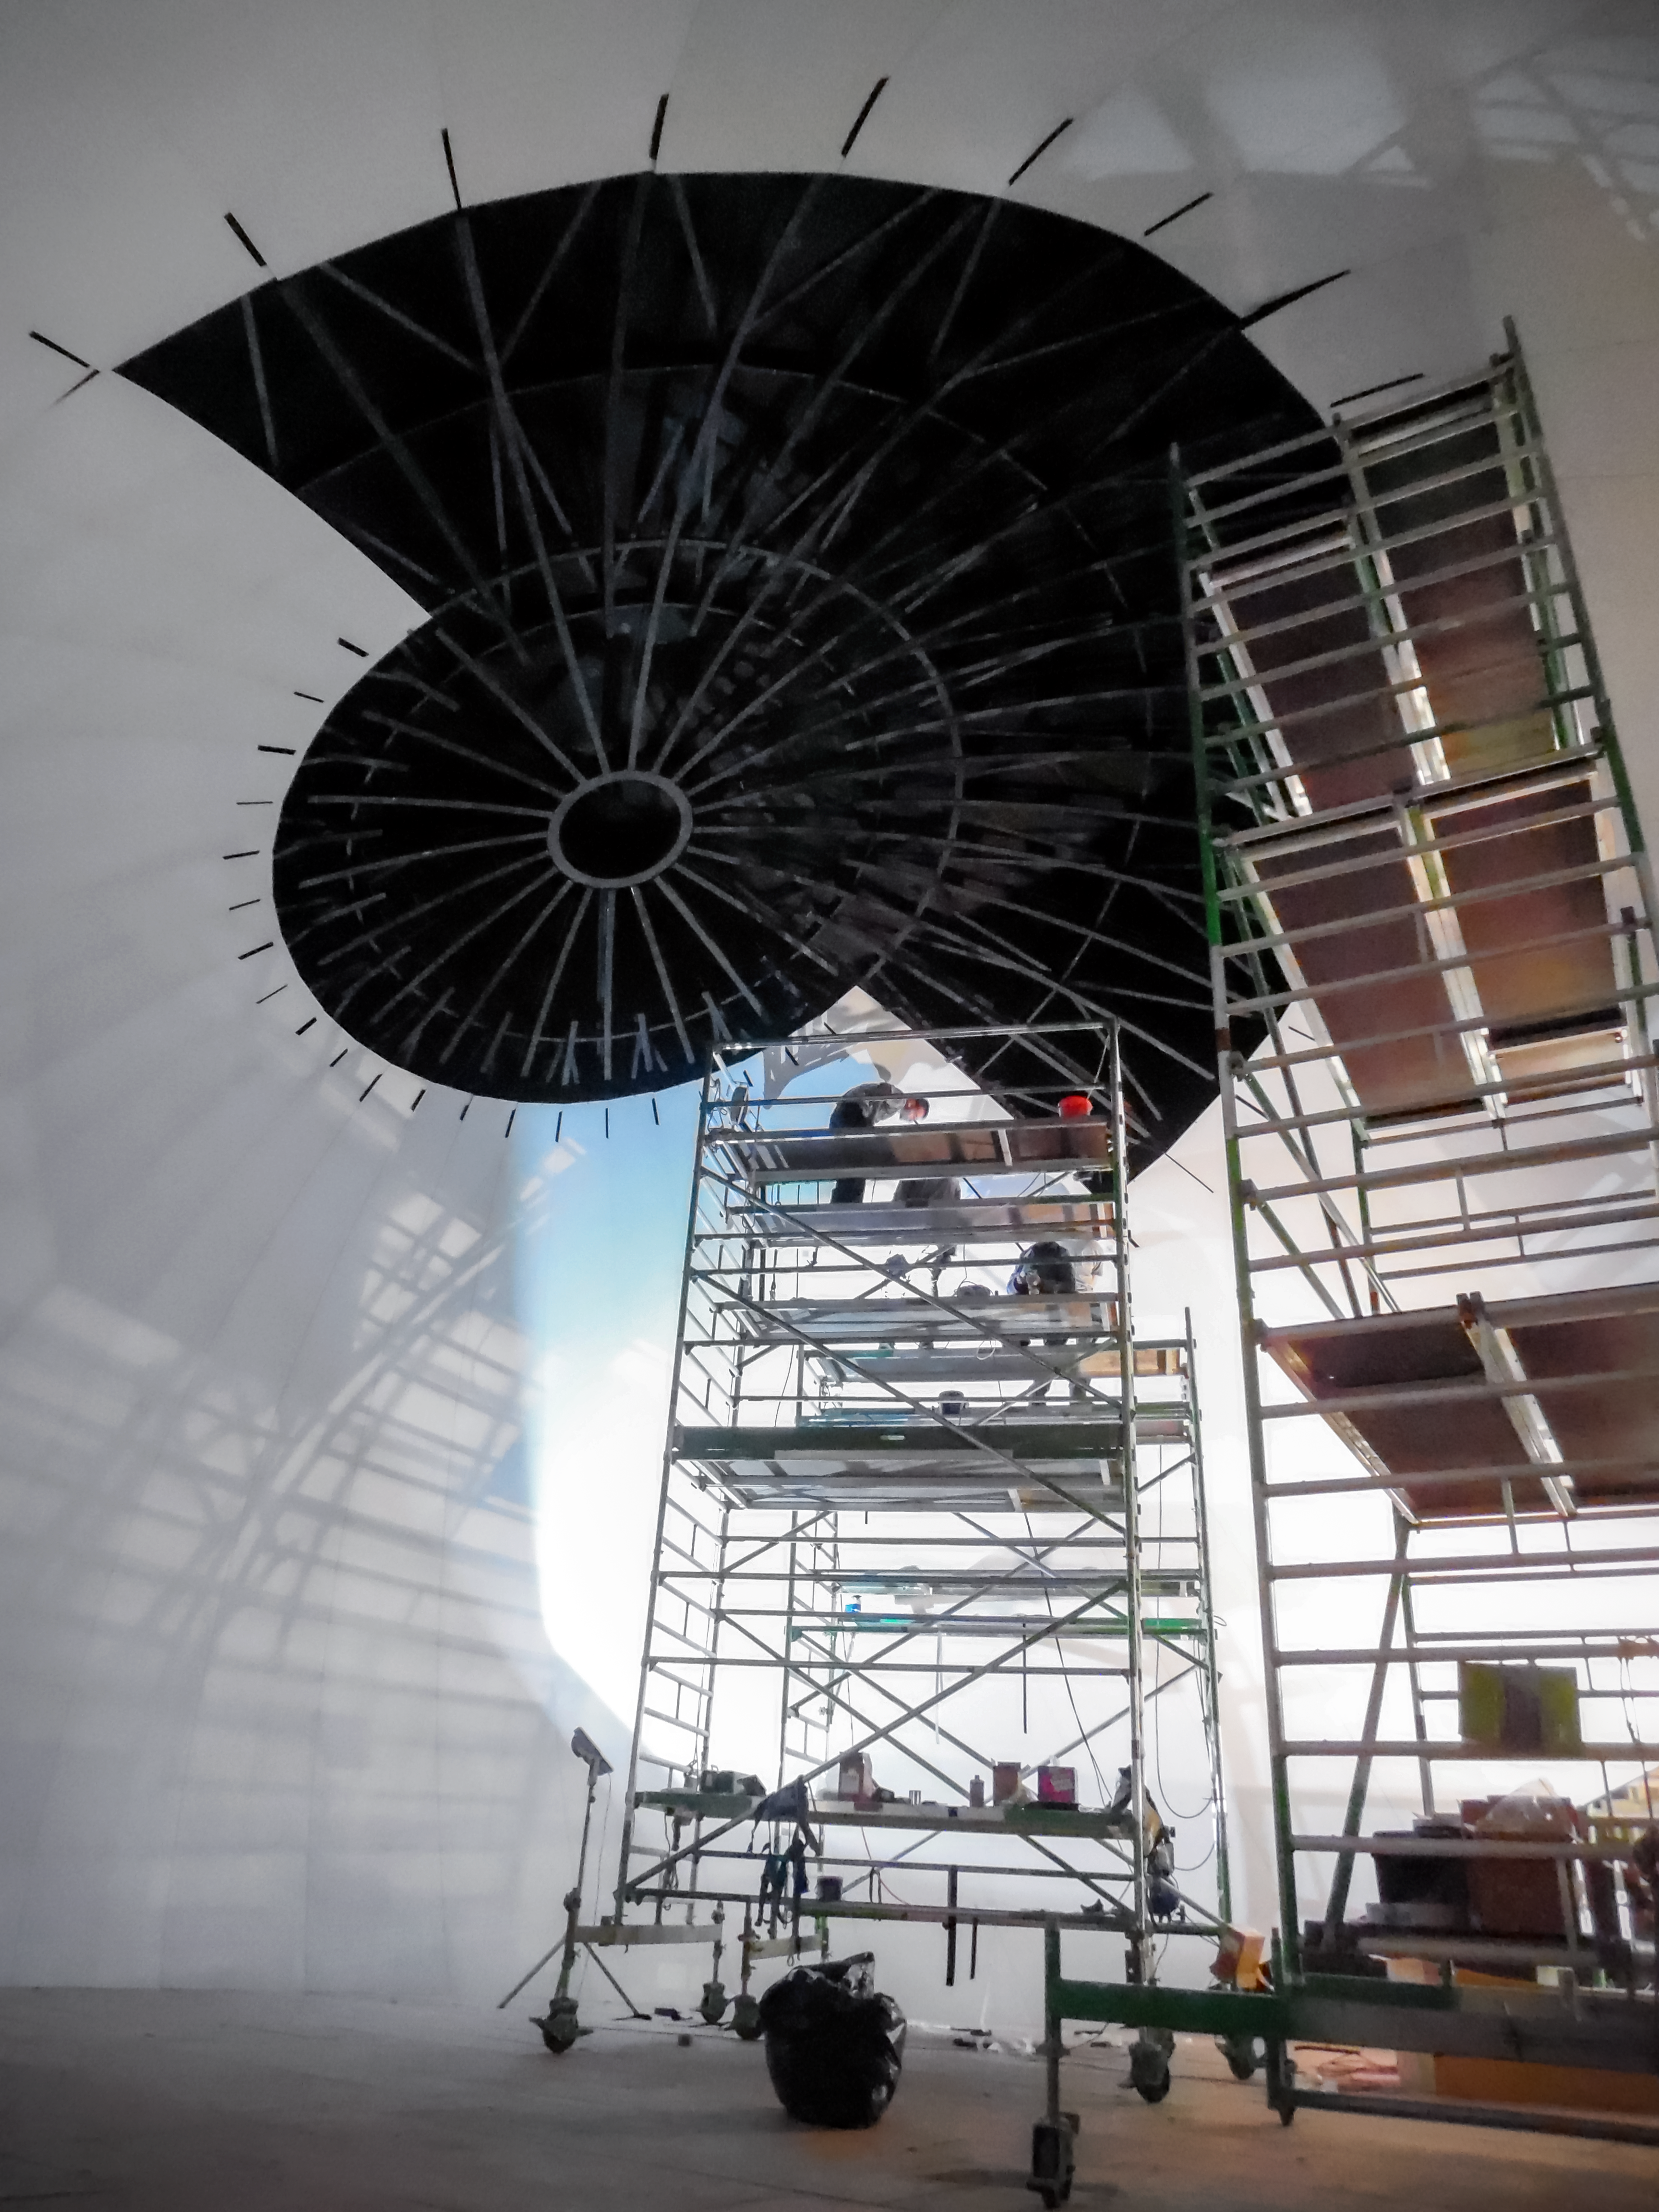

Creating the structure

Construction of the ESO Supernova Planetarium & Visitor Centre.

Credit: Bernhardt + Partner